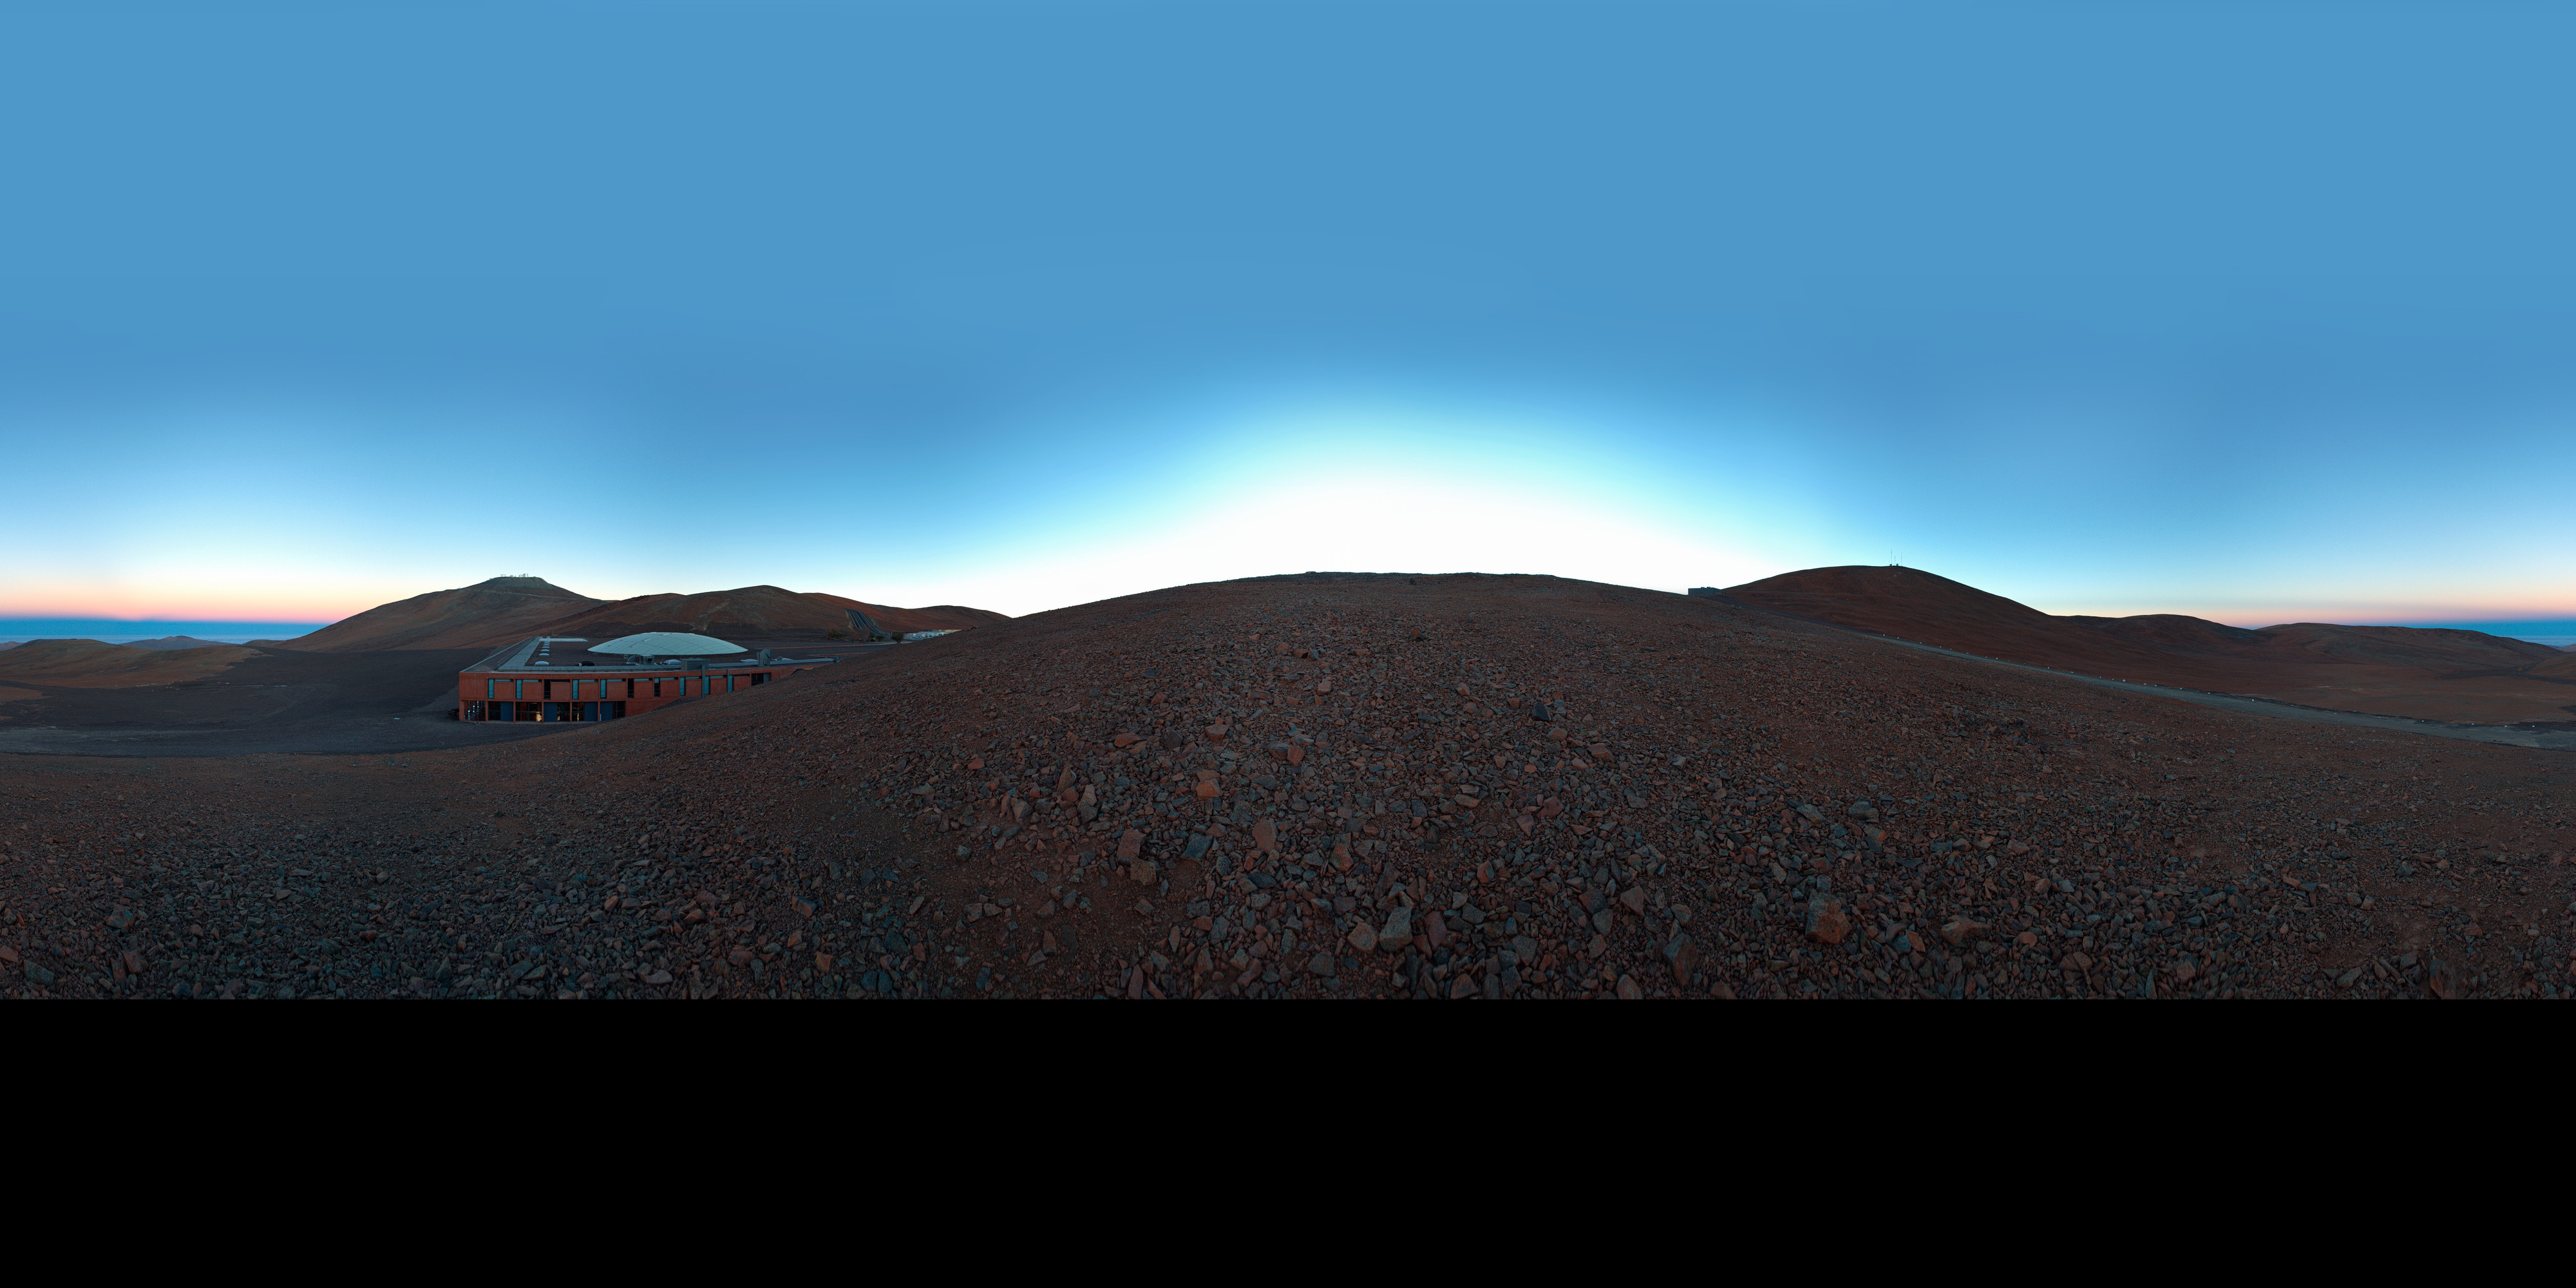

Panoramic view of Paranal

An extended to 360 x 180 degrees (with black) panorama showing a view of Paranal Observatory. To the left of the image Paranal's Residencia hotel lies sheltered by the slope of the mountain. Right behind, the Very Large Telescope (VLT) rests atop the mountain.

Credit: ESO